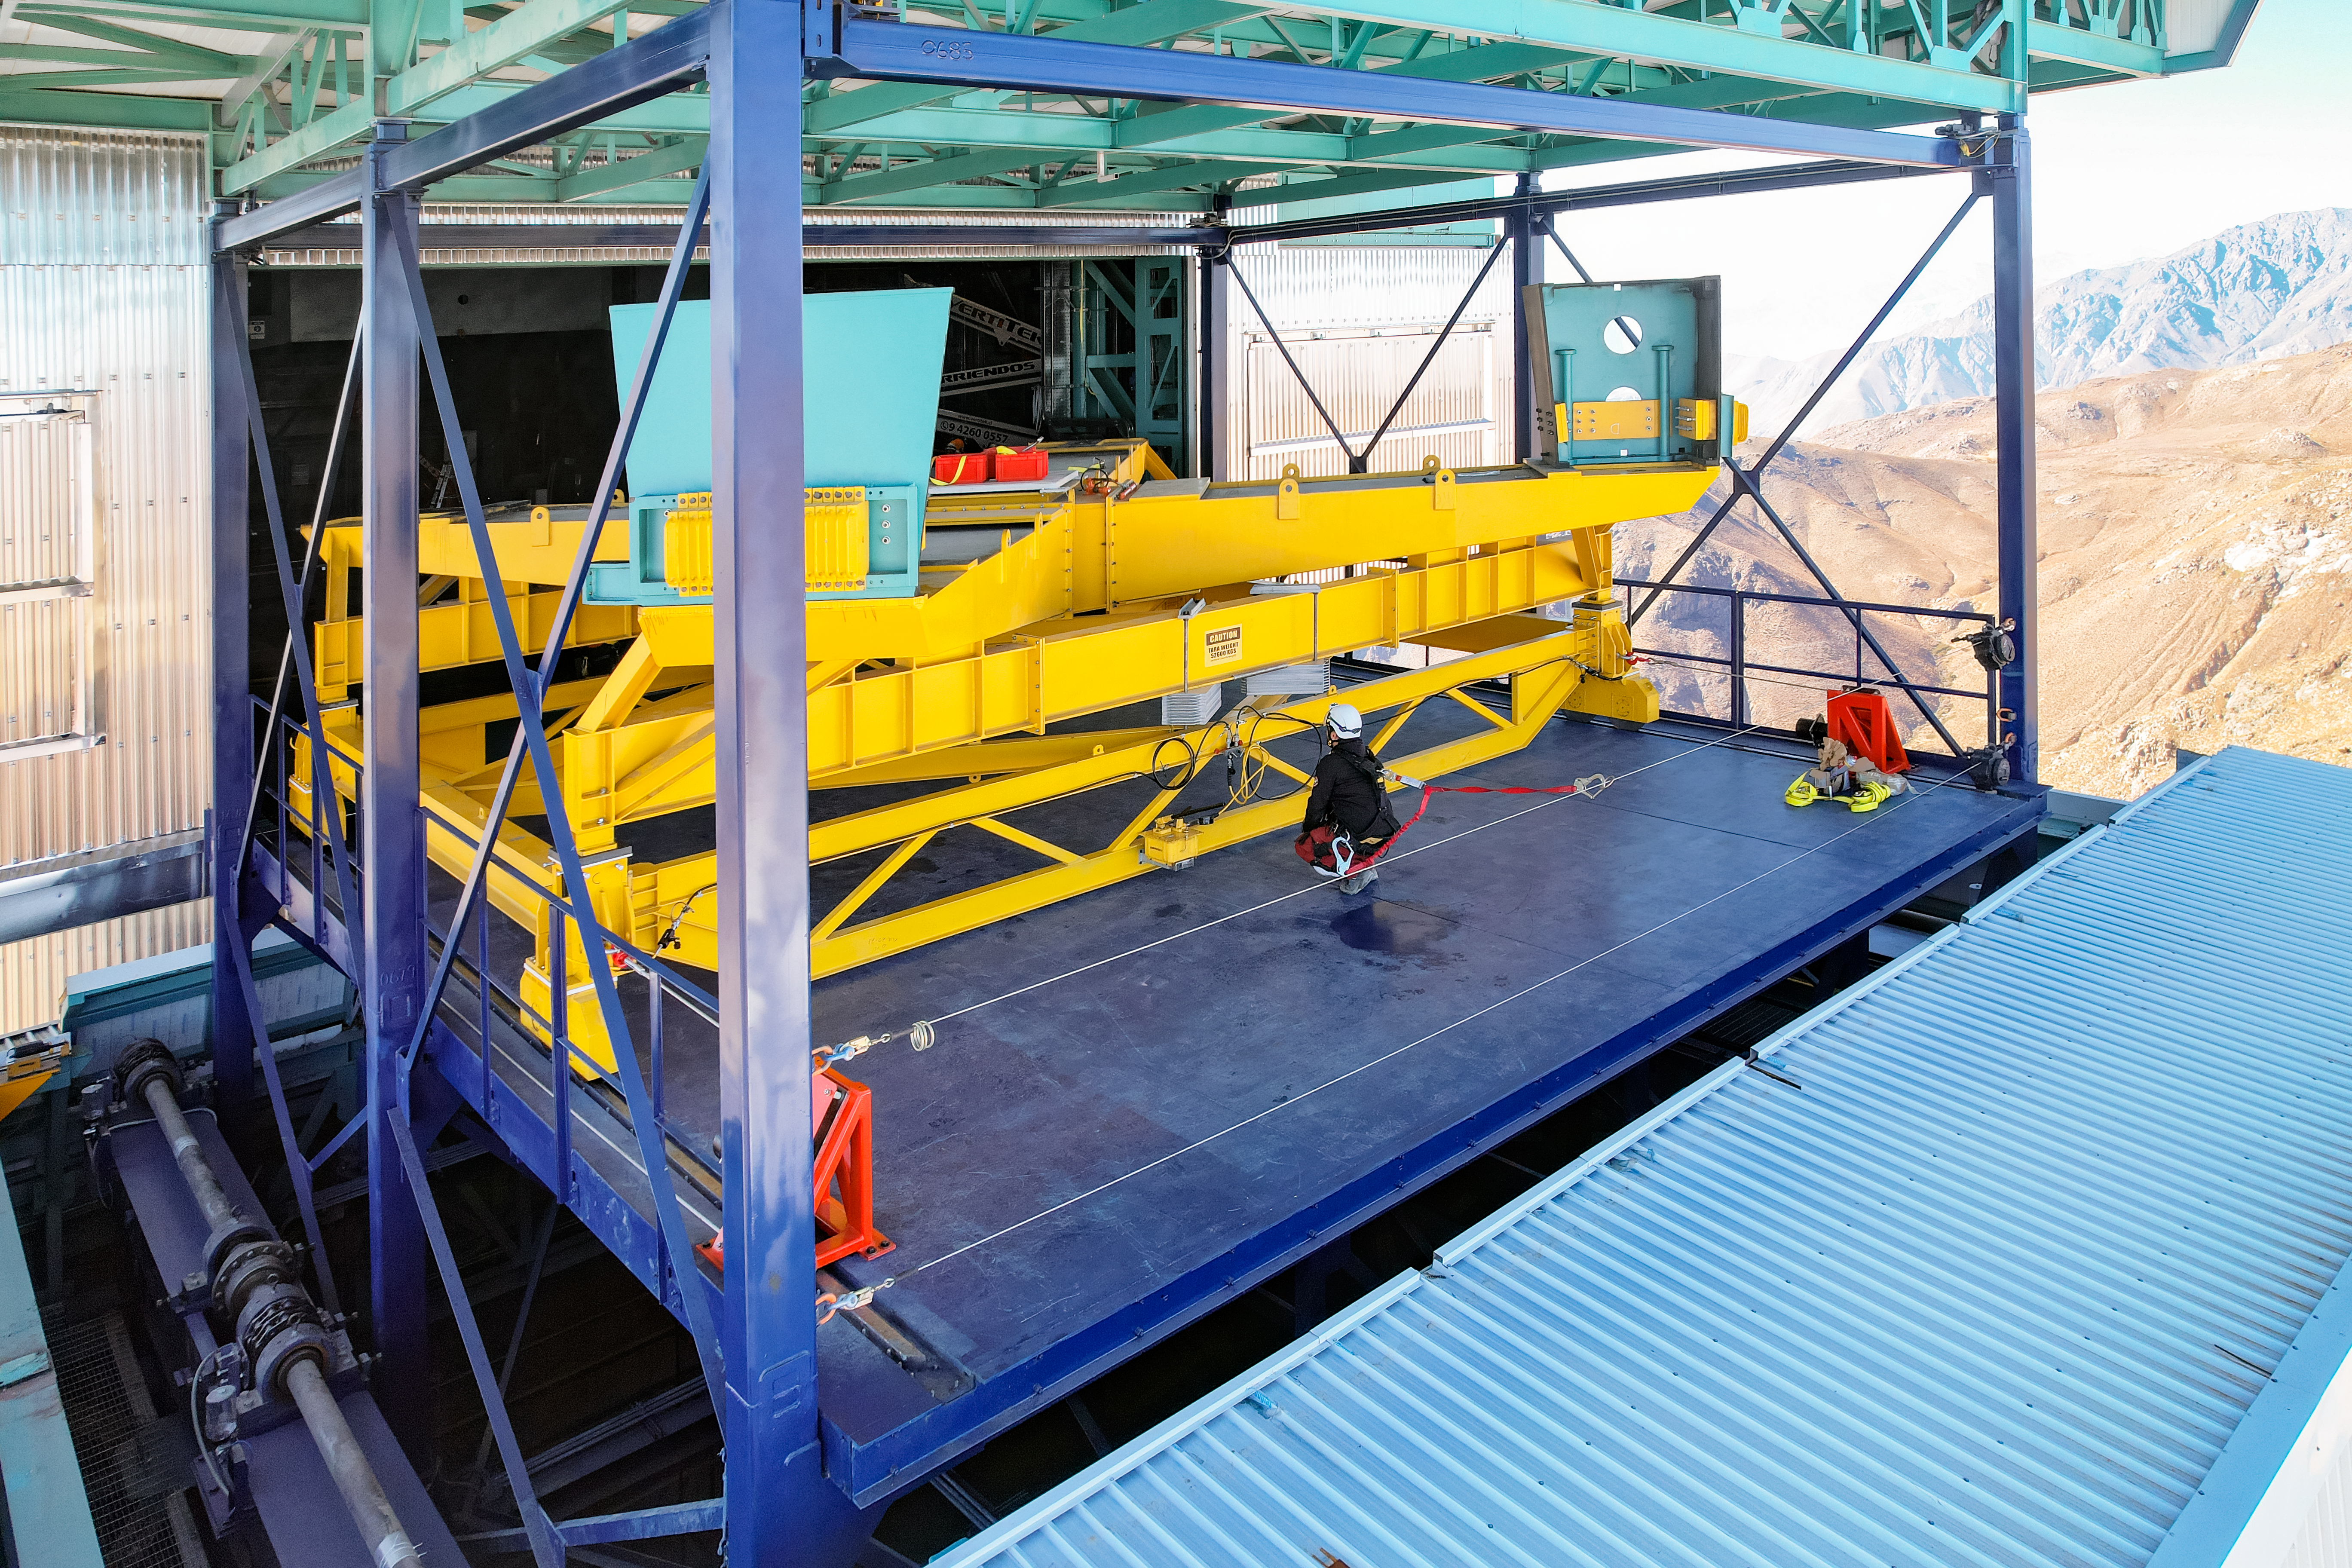

Rubin Mass Move

The yellow cross-shaped structure in this photo is the "M1M3 mass surrogate," which approximates the mass of Rubin's primary mirror and its steel support structure. In April 2023 the mass surrogate was removed from the telescope mount and transported to a lower level of the observatory, using the vertical platform lift.

Credit: RubinObs/NOIRLab/SLAC/NSF/DOE/AURA